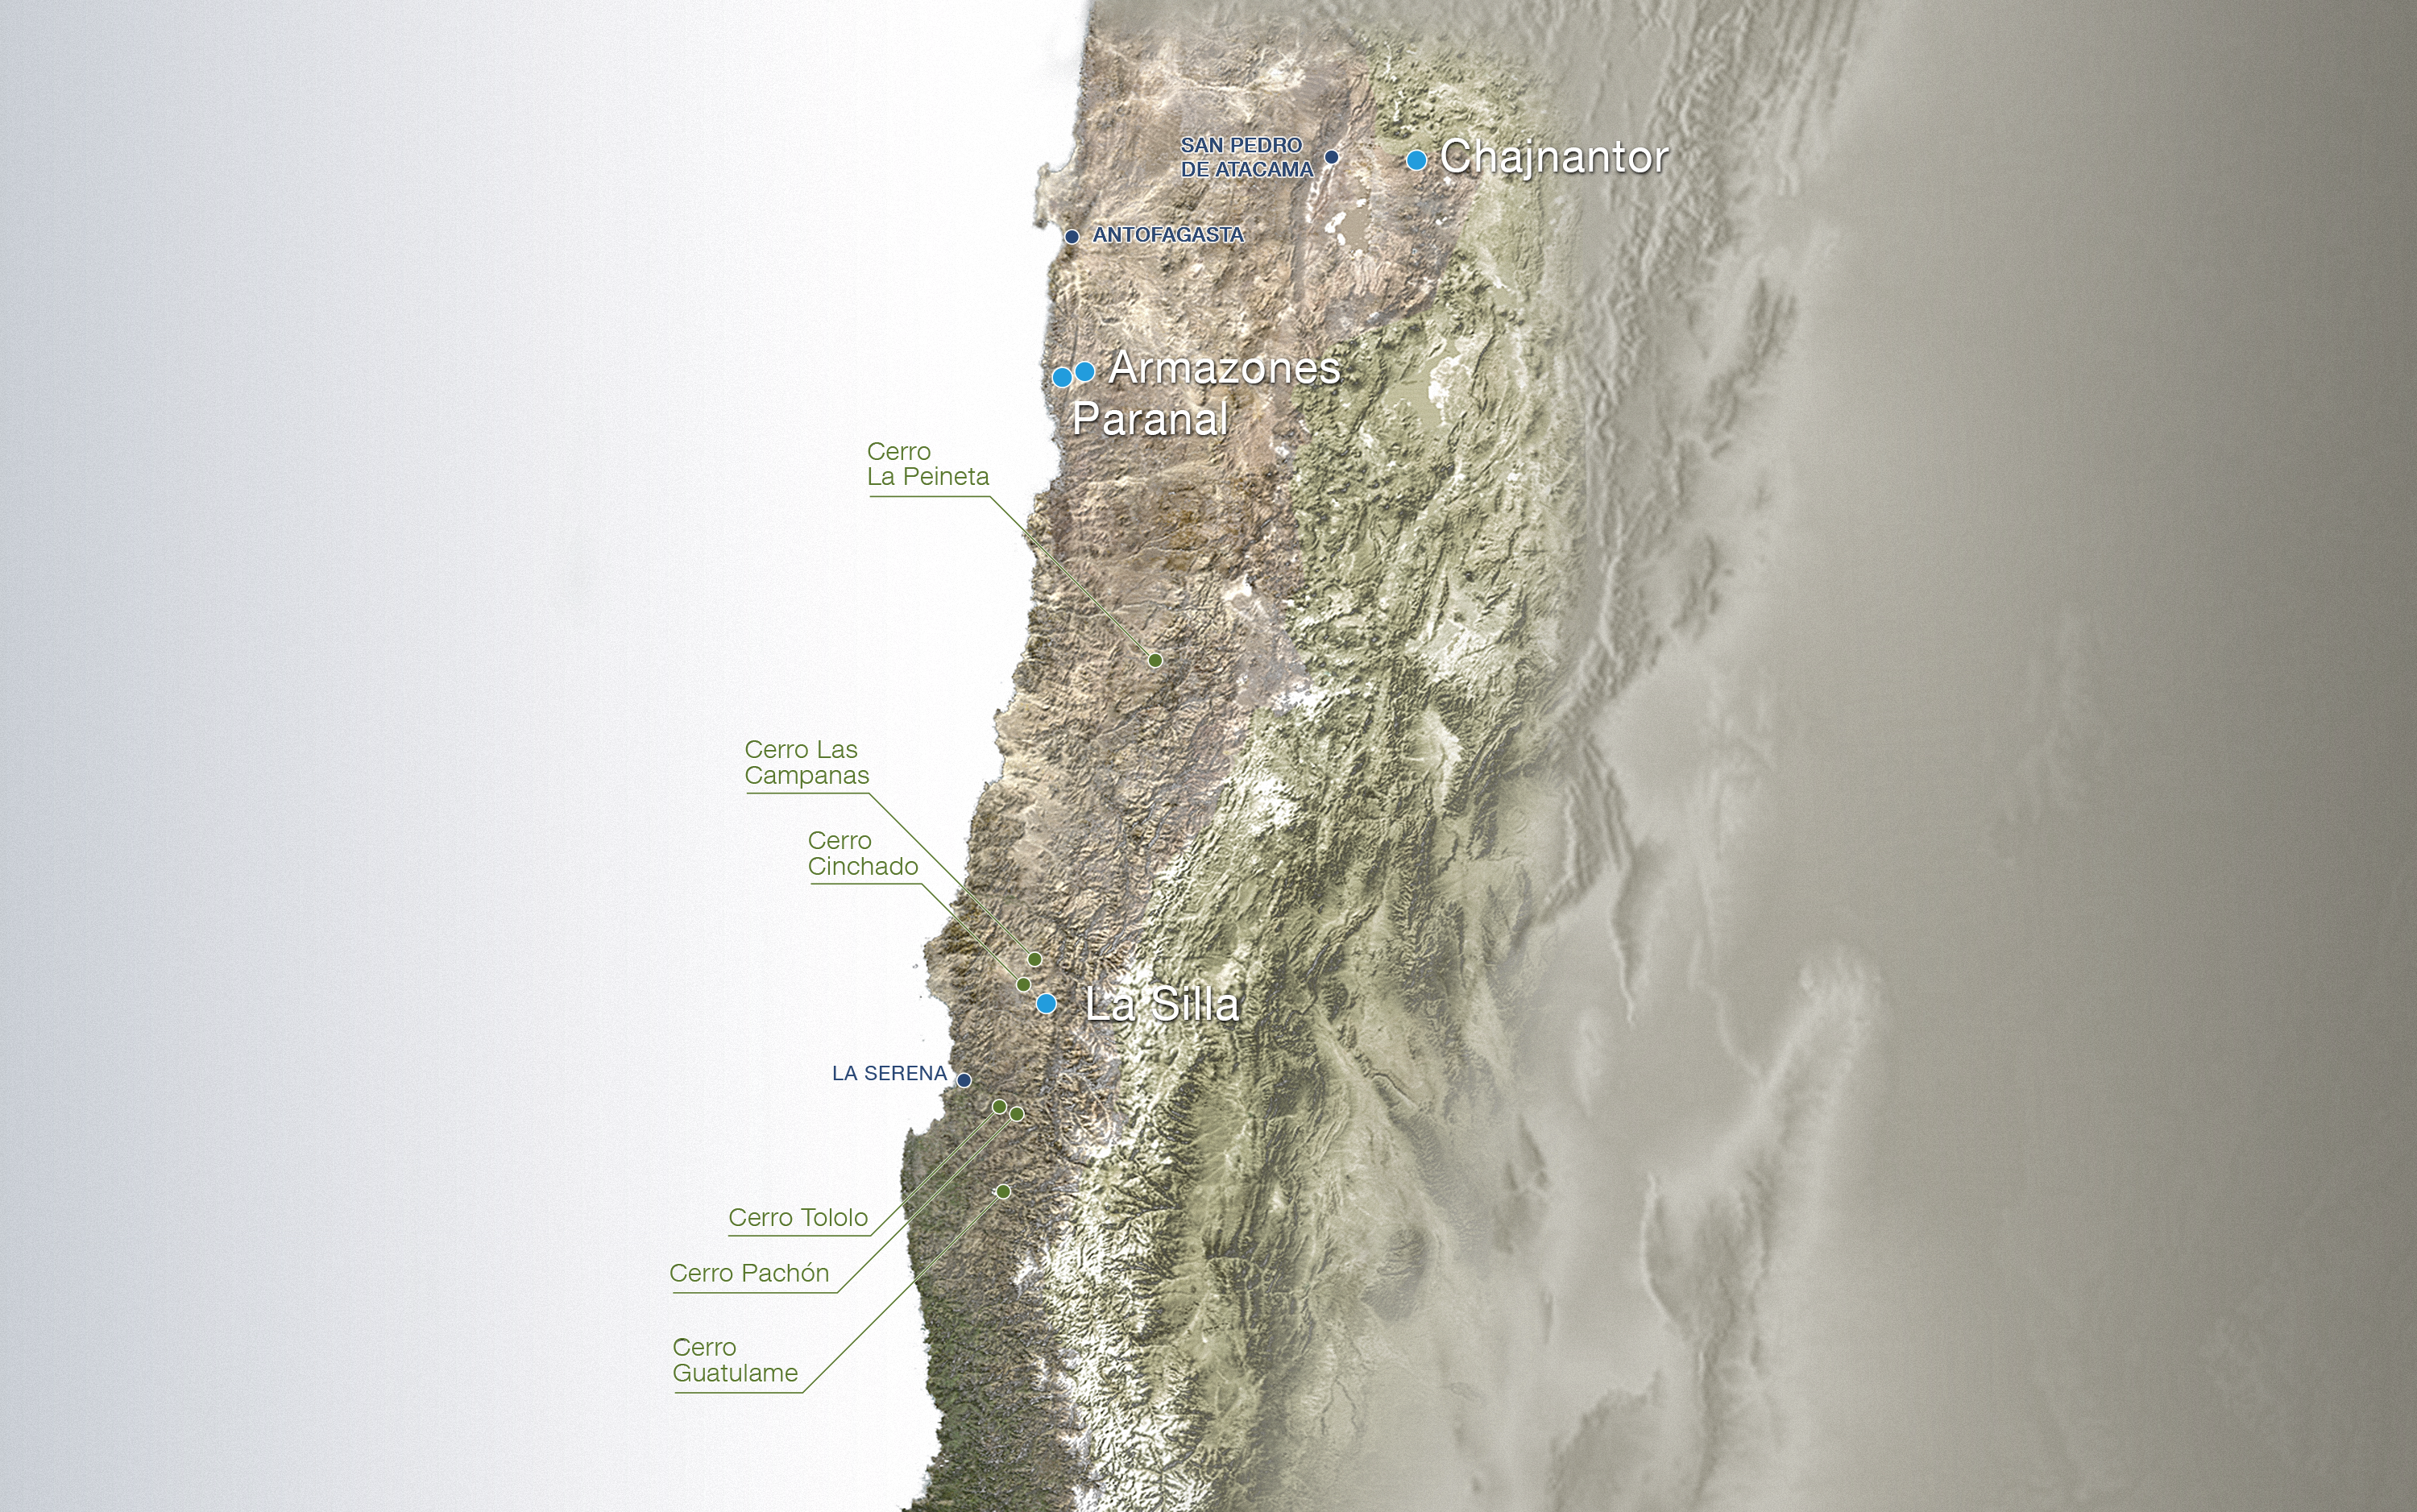

Map of ESO outposts in Chile

This map shows where ESO have stationed observatories in Chile.

Credit: ESO